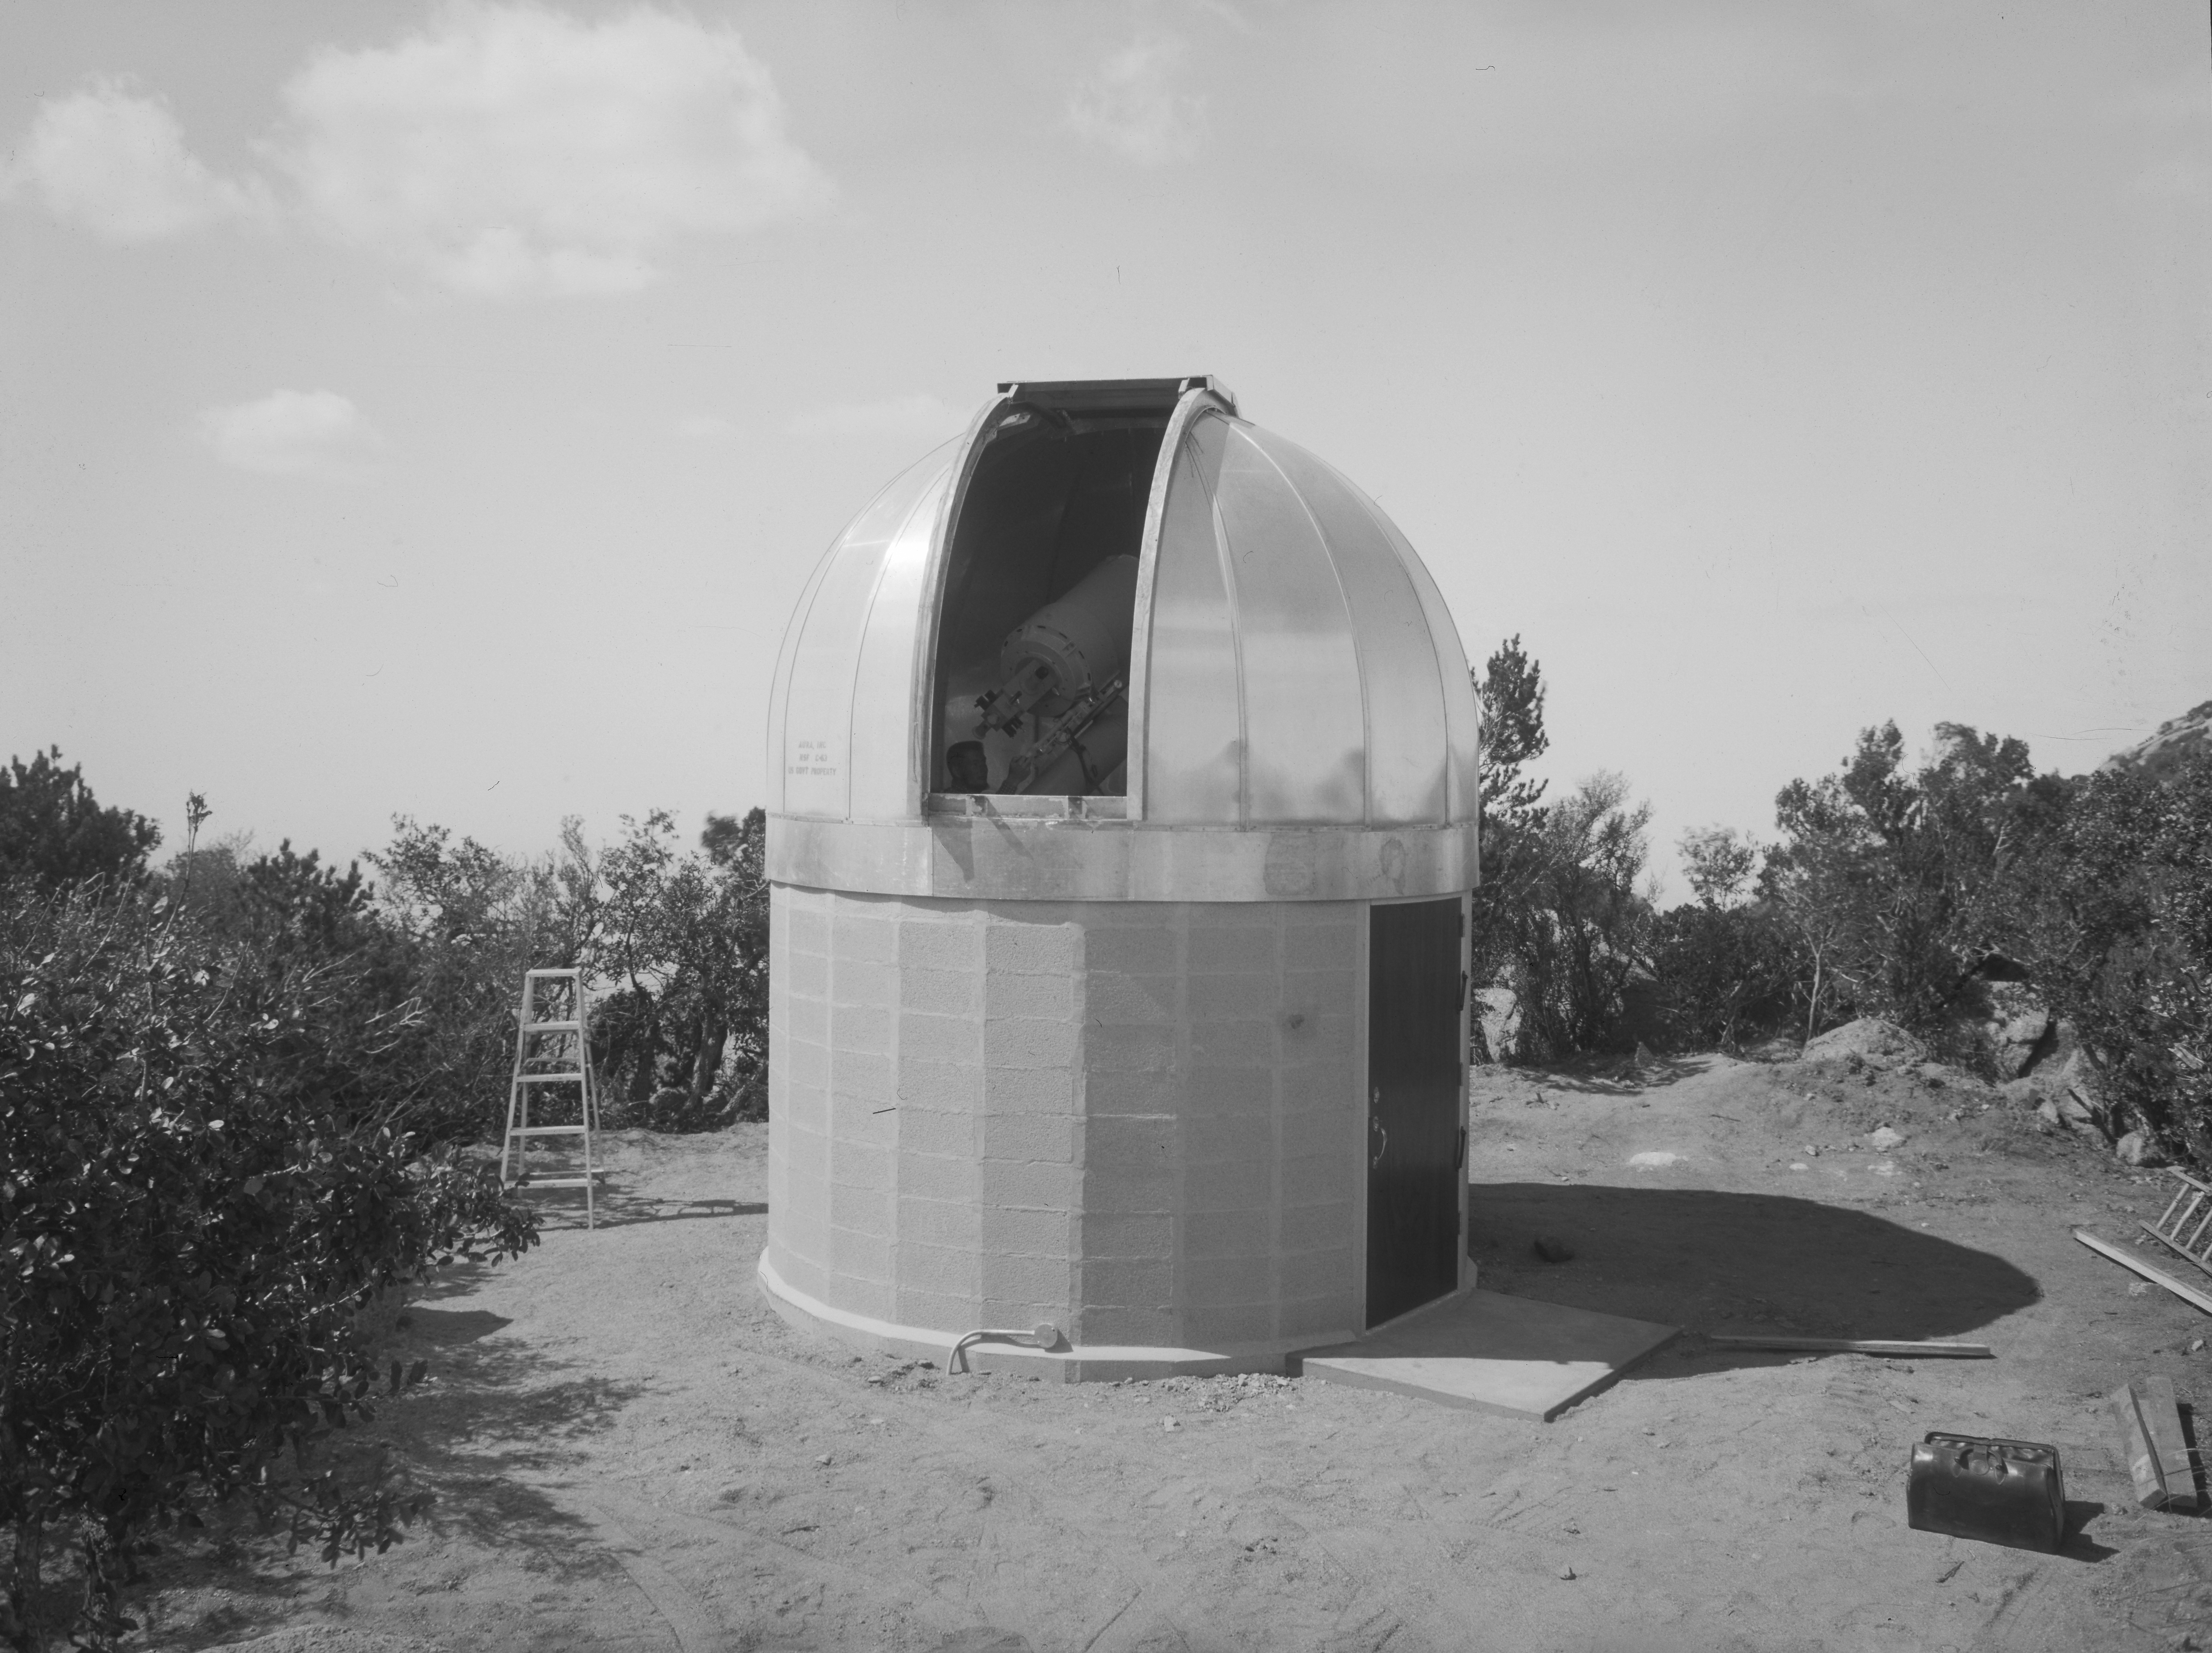

16-inch Telescope in 1958

This image is stored at NOIRLab Headquarters in Tucson, Arizona. For the original negative of this image, see KPNO Negatives envelope 702. It was captured in 1958. It shows the 16-inch Telescope at NSF Kitt Peak National Observatory.

This image is part of NSF NOIRLab’s historical archives.

Credit: KPNO/NOIRLab/NSF/AURA